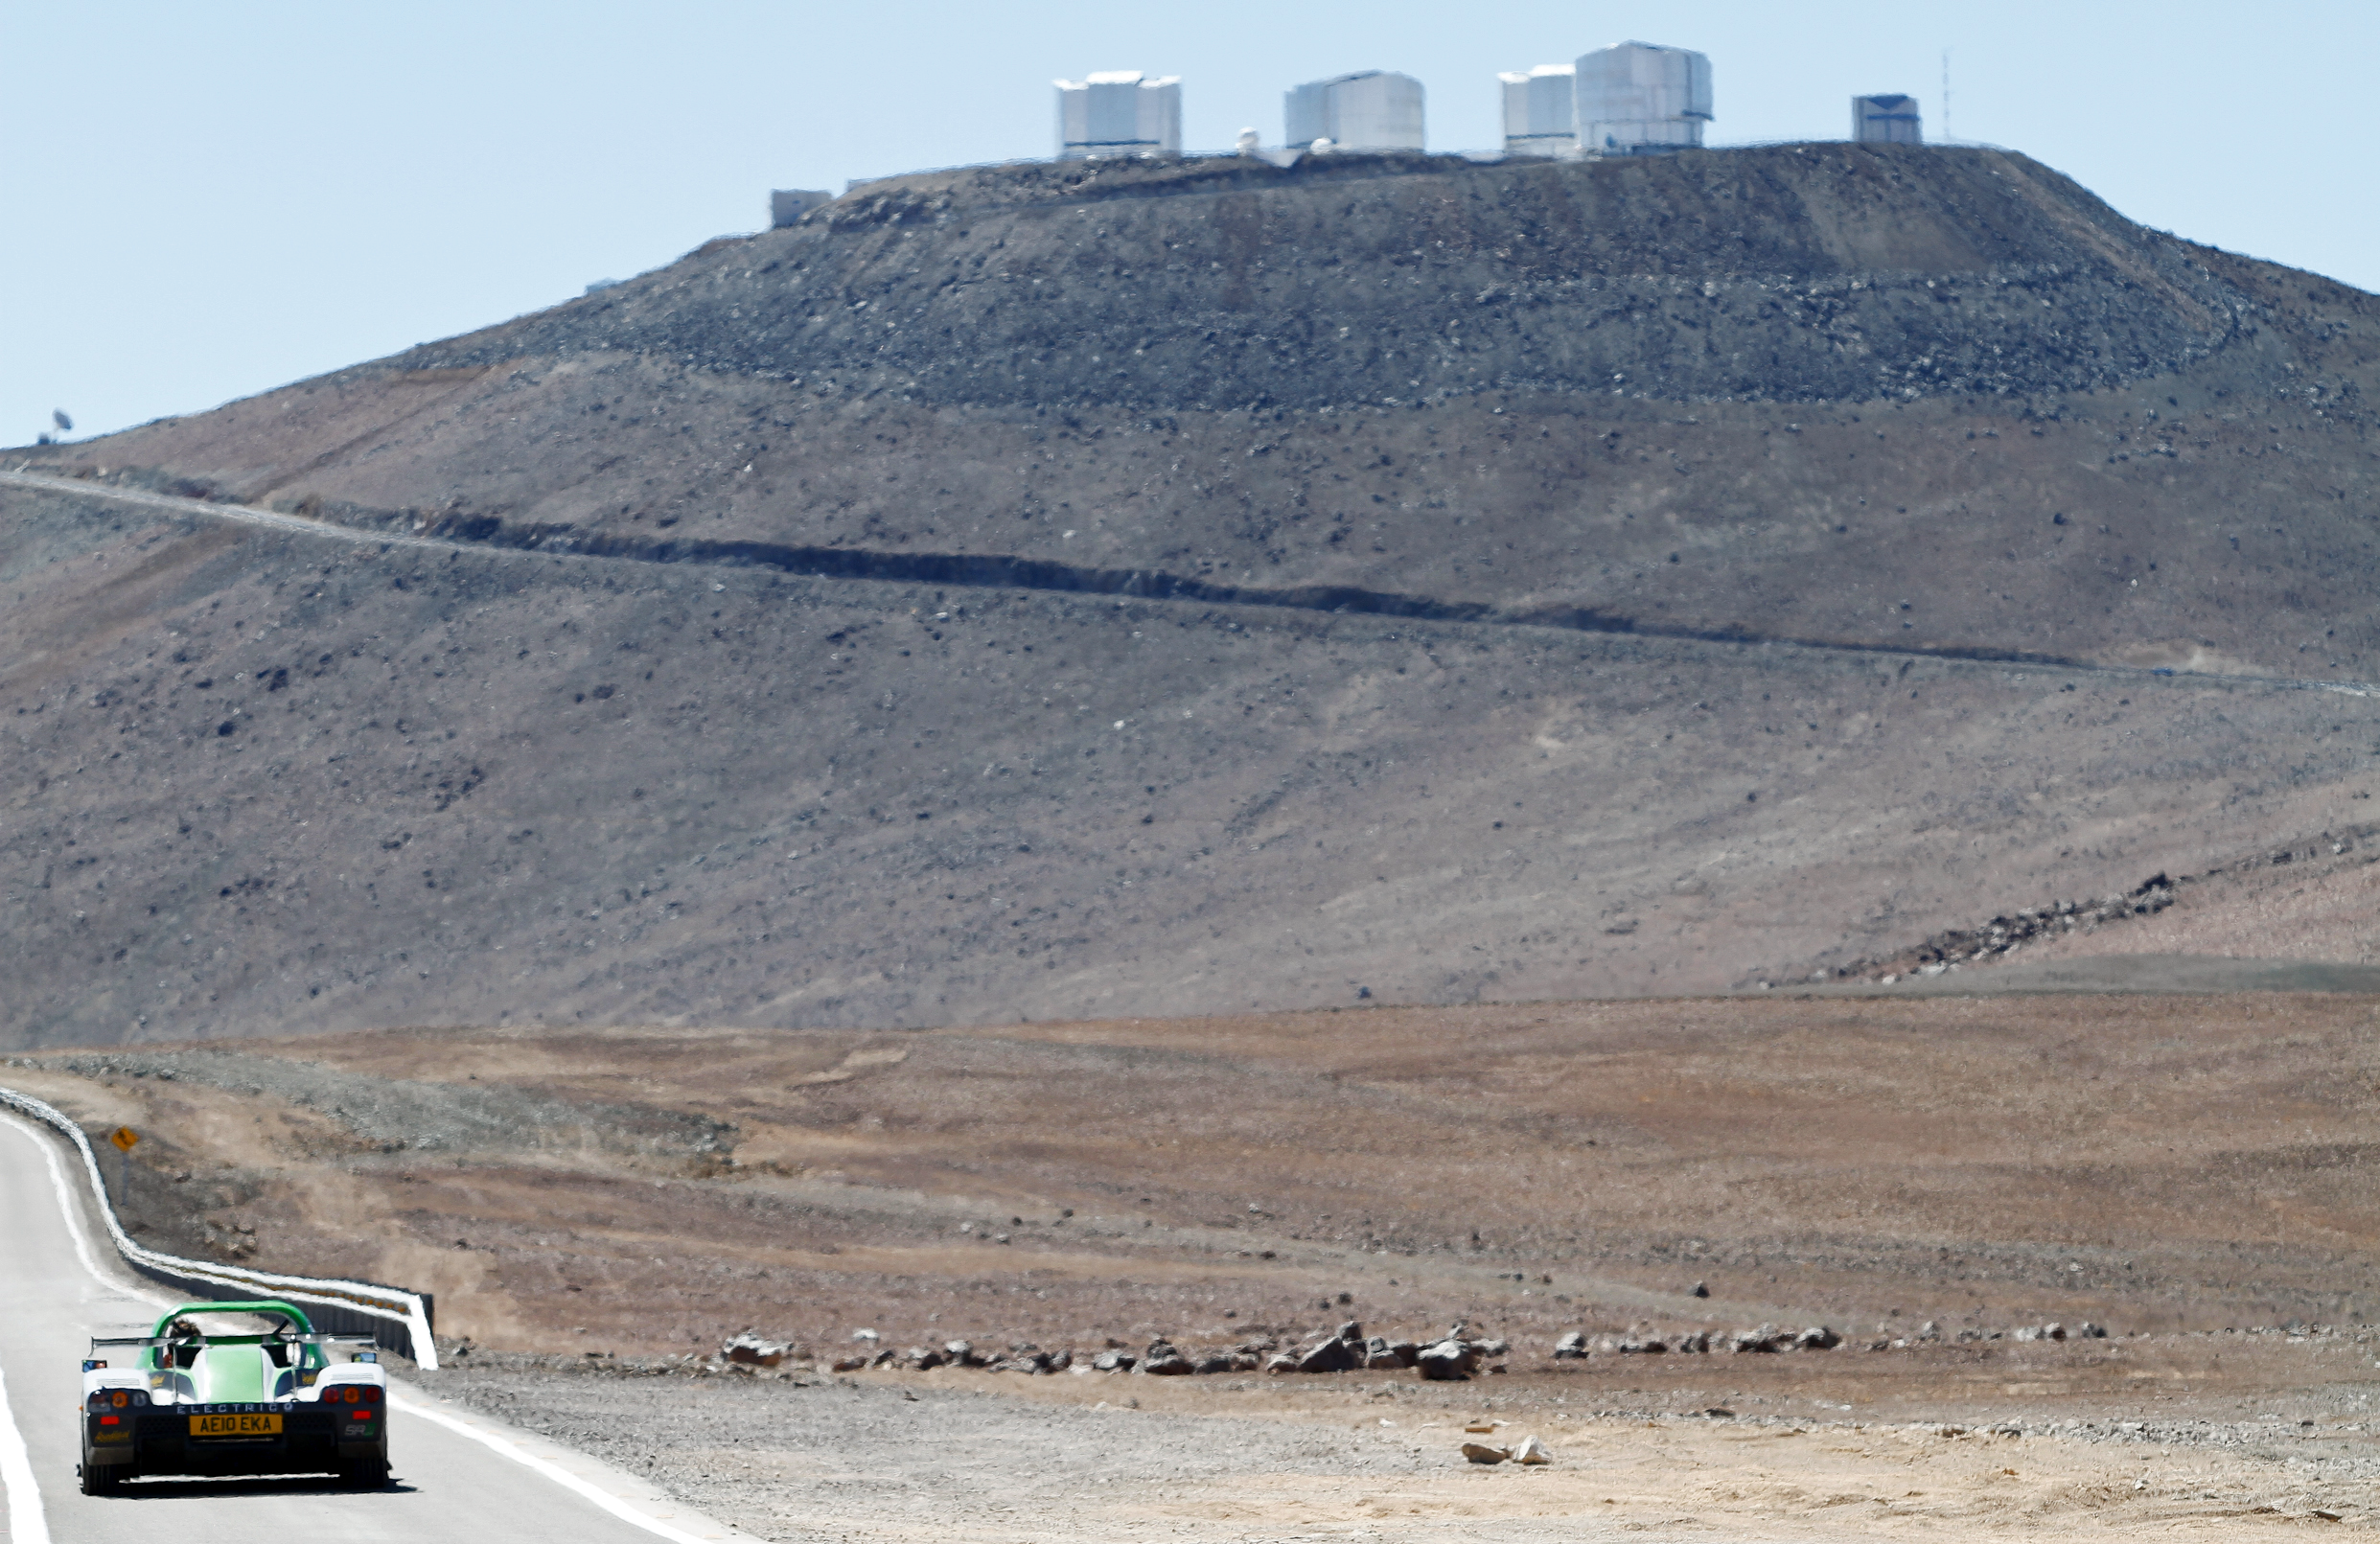

Electric supercar at Paranal

The SRZero supercar, one of the most advanced electric vehicles ever created, sped to the European Southern Observatory’s Very Large Telescope on 27 October 2010 as part of its ambitious trek down the Americas. The SRZero electric supercar is a project carried out by students from the Racing Green Endurance (RGE) team from Imperial College London’s Energy Futures Lab, sponsored by KPMG and supported in Chile by the British Embassy.

More info available at http://www.eso.org/public/announcements/ann1079/

Credit: ESO